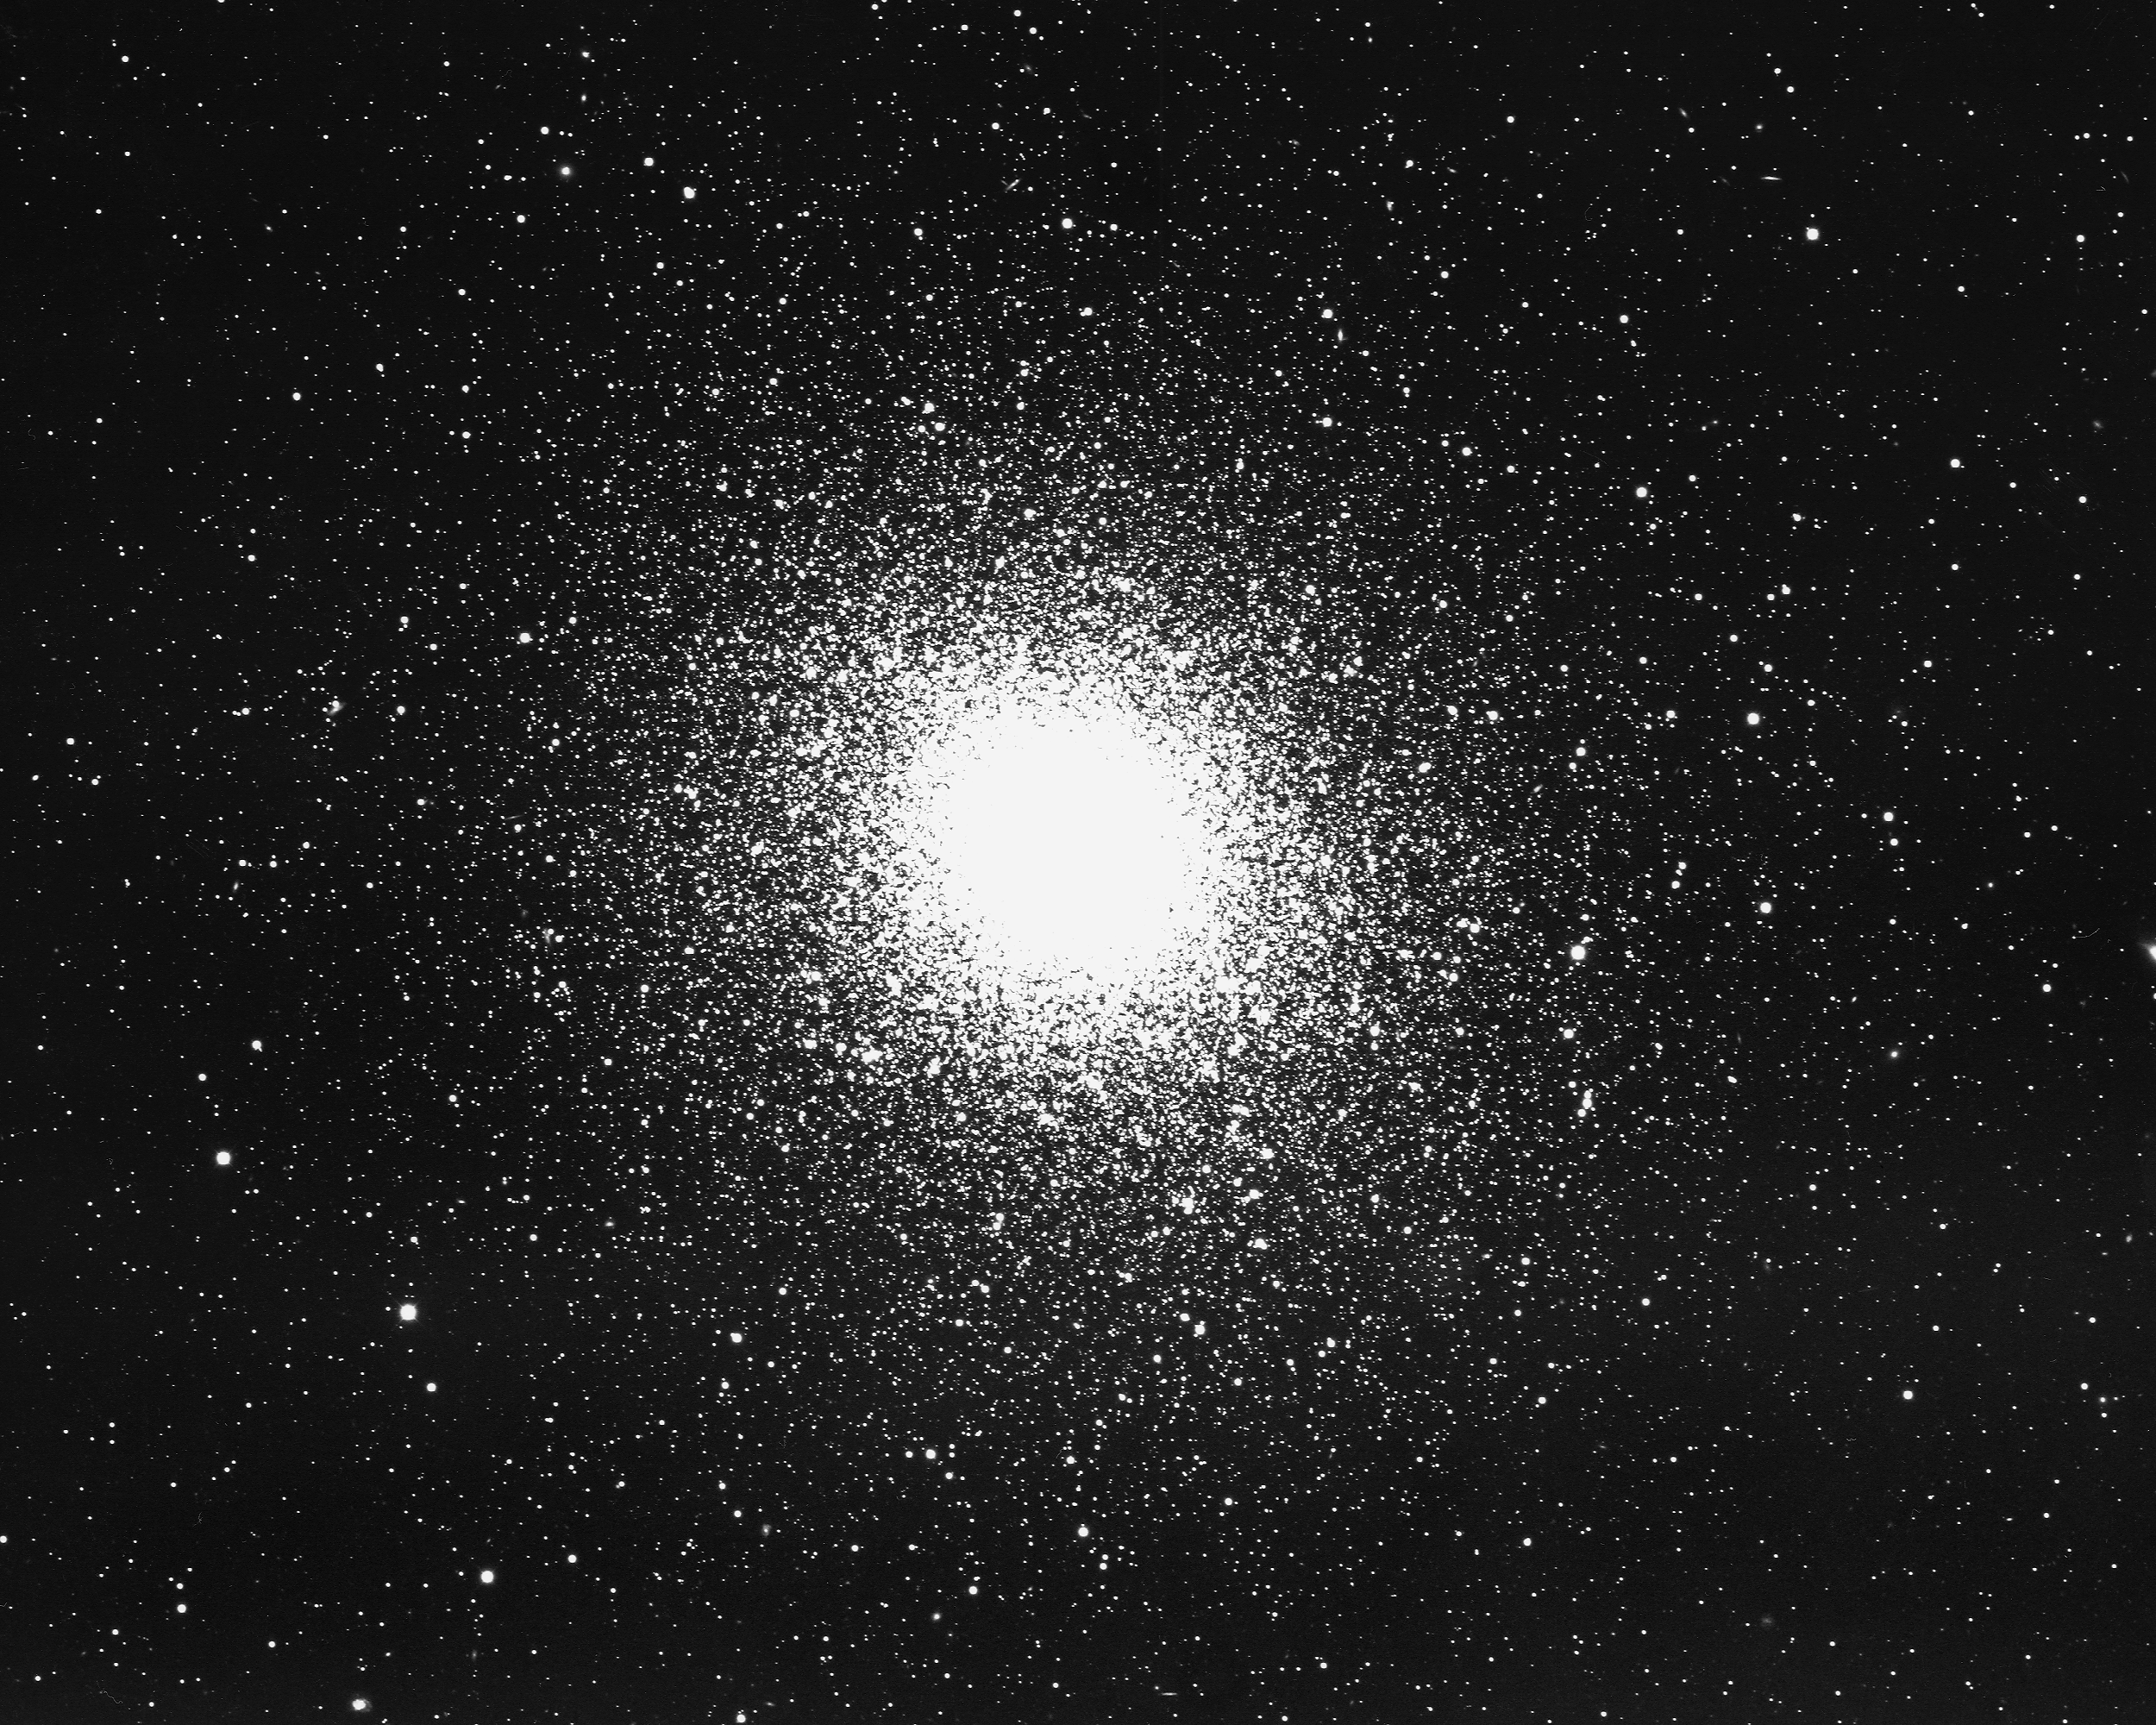

M5, NGC 5904

M5, or NGC5904, a globular cluster in the constellation Serpens, as seen by the KPNO 4-m telescope in 1975. This large cluster is amongst the most massive in orbit around our Galaxy, at about two million times the mass of the Sun. At a distance of about 26000 light-years, M5 is about 13 billion years old.

Credit: NOIRLab/NSF/AURA